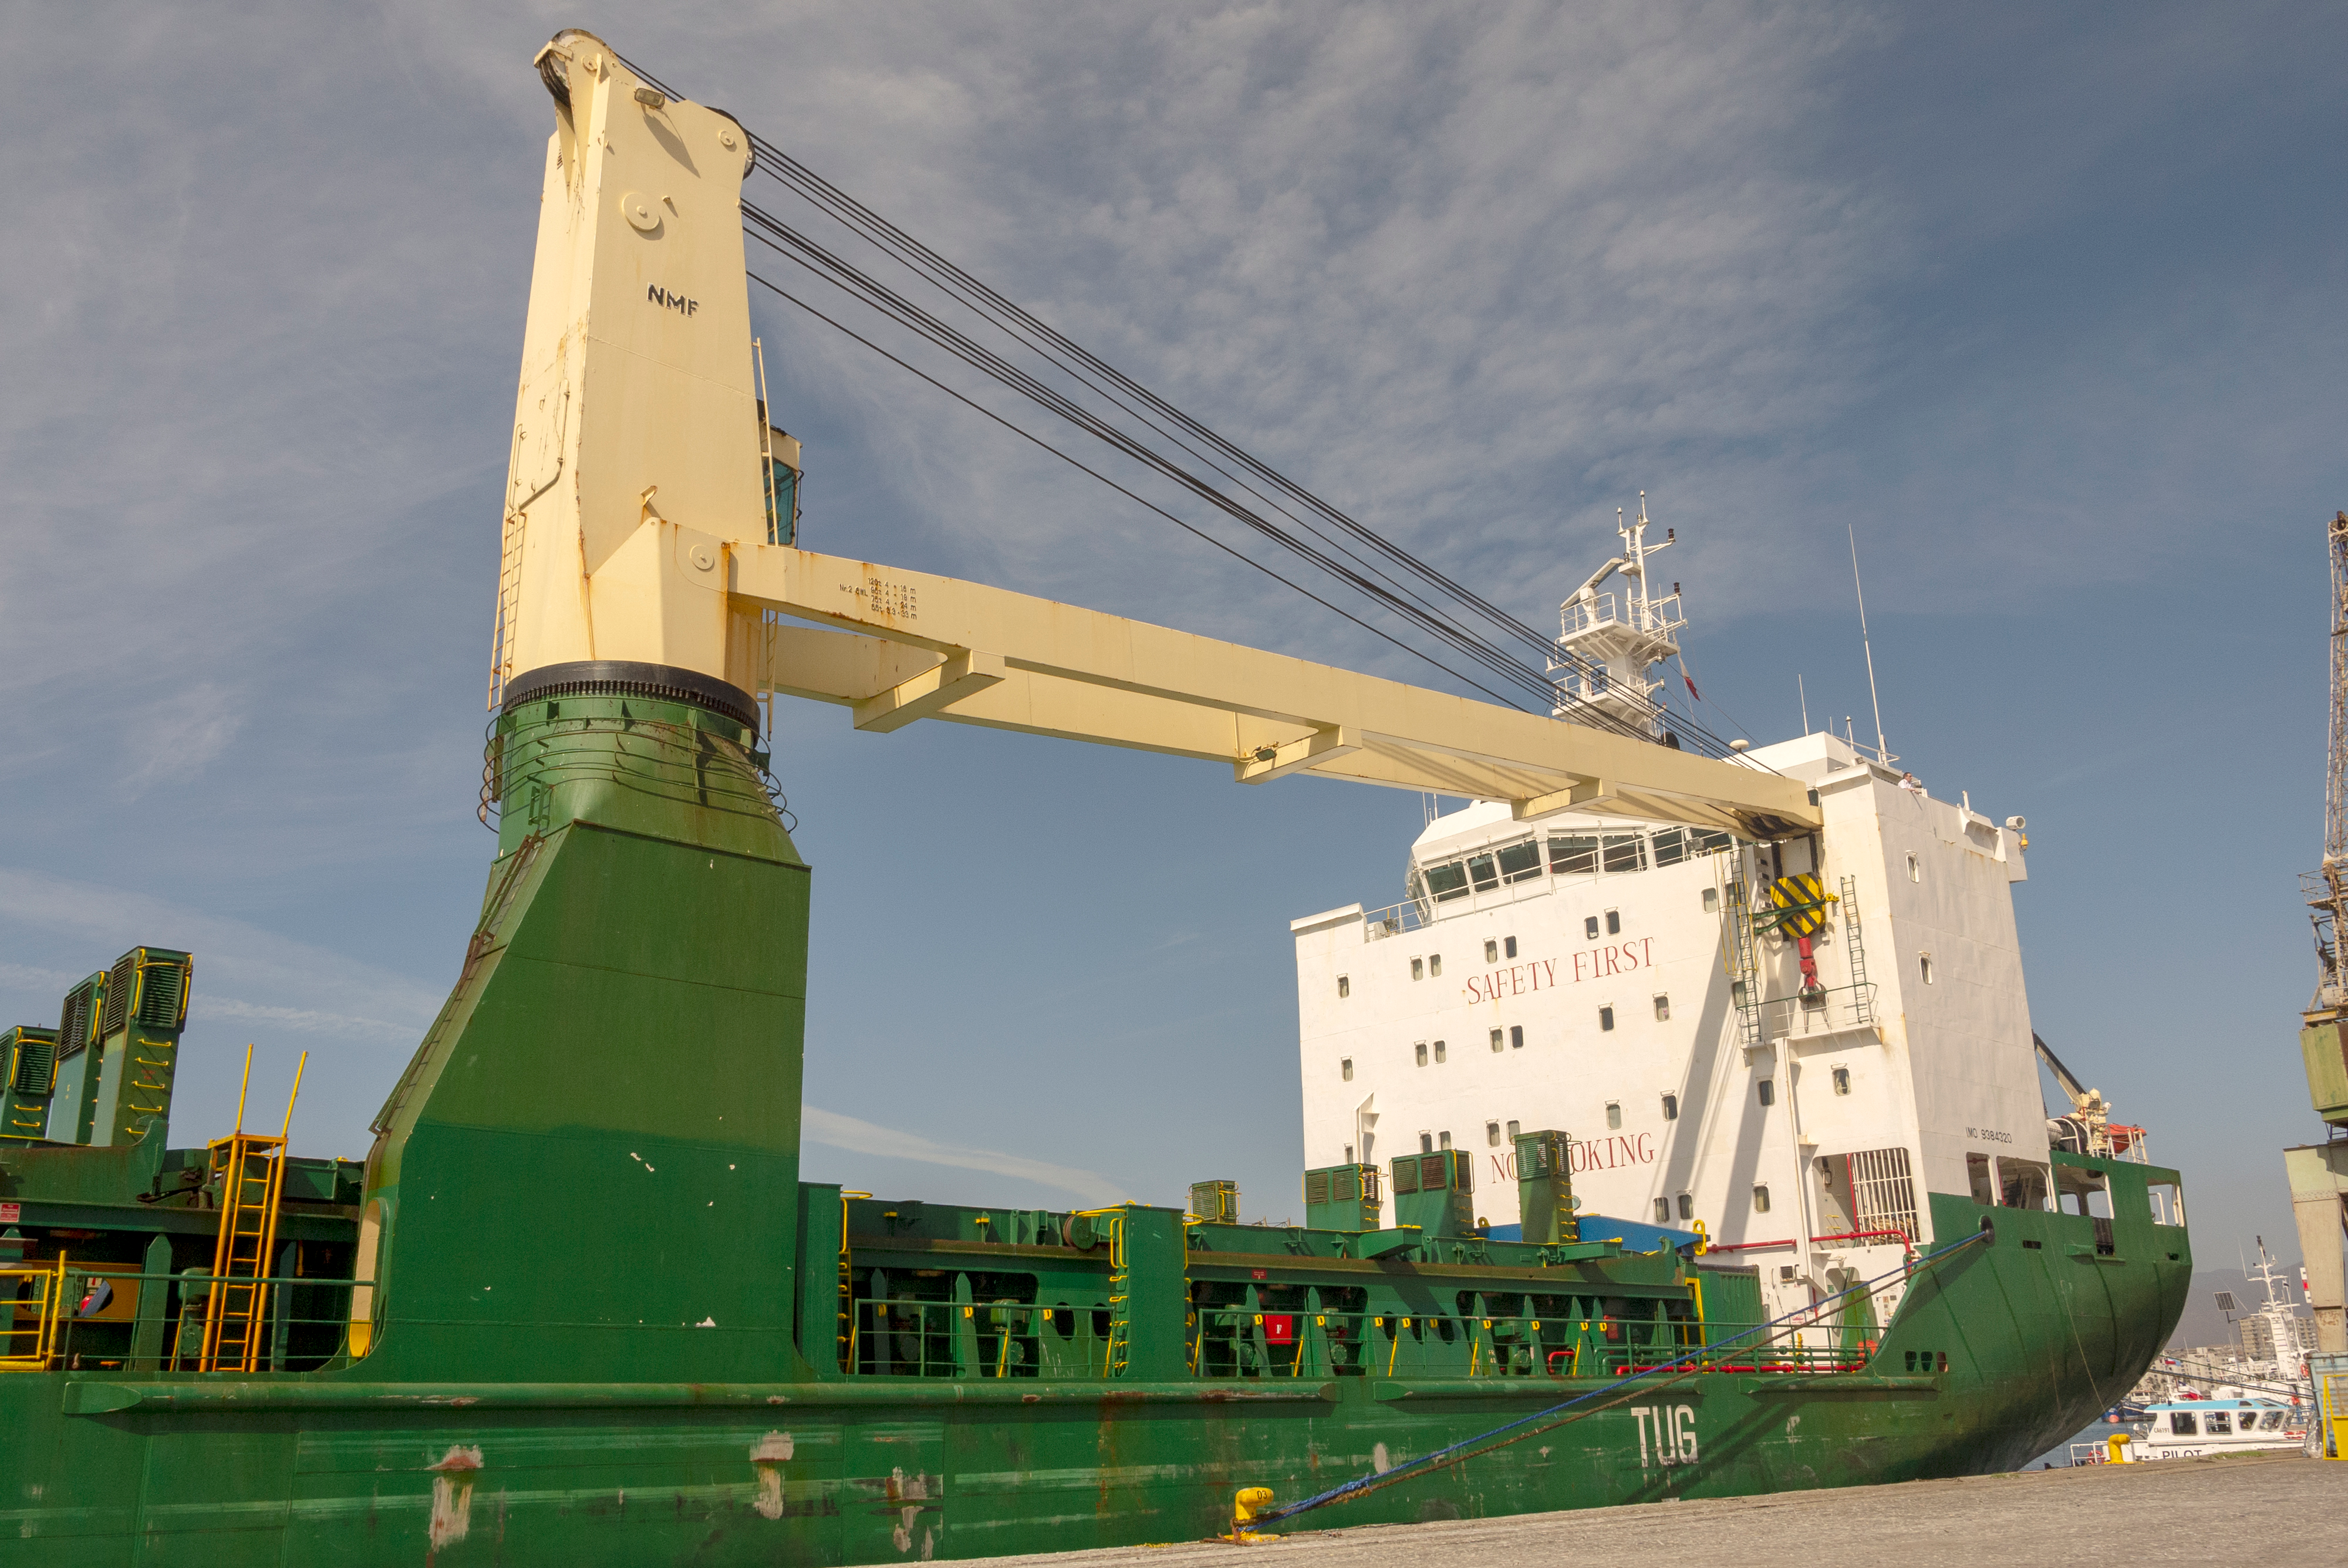

M1M3 Arrival in Chile

M1M3 arrival in Chile, transported each night closer to the summit.

Credit: Rubin Observatory/NSF/AURA